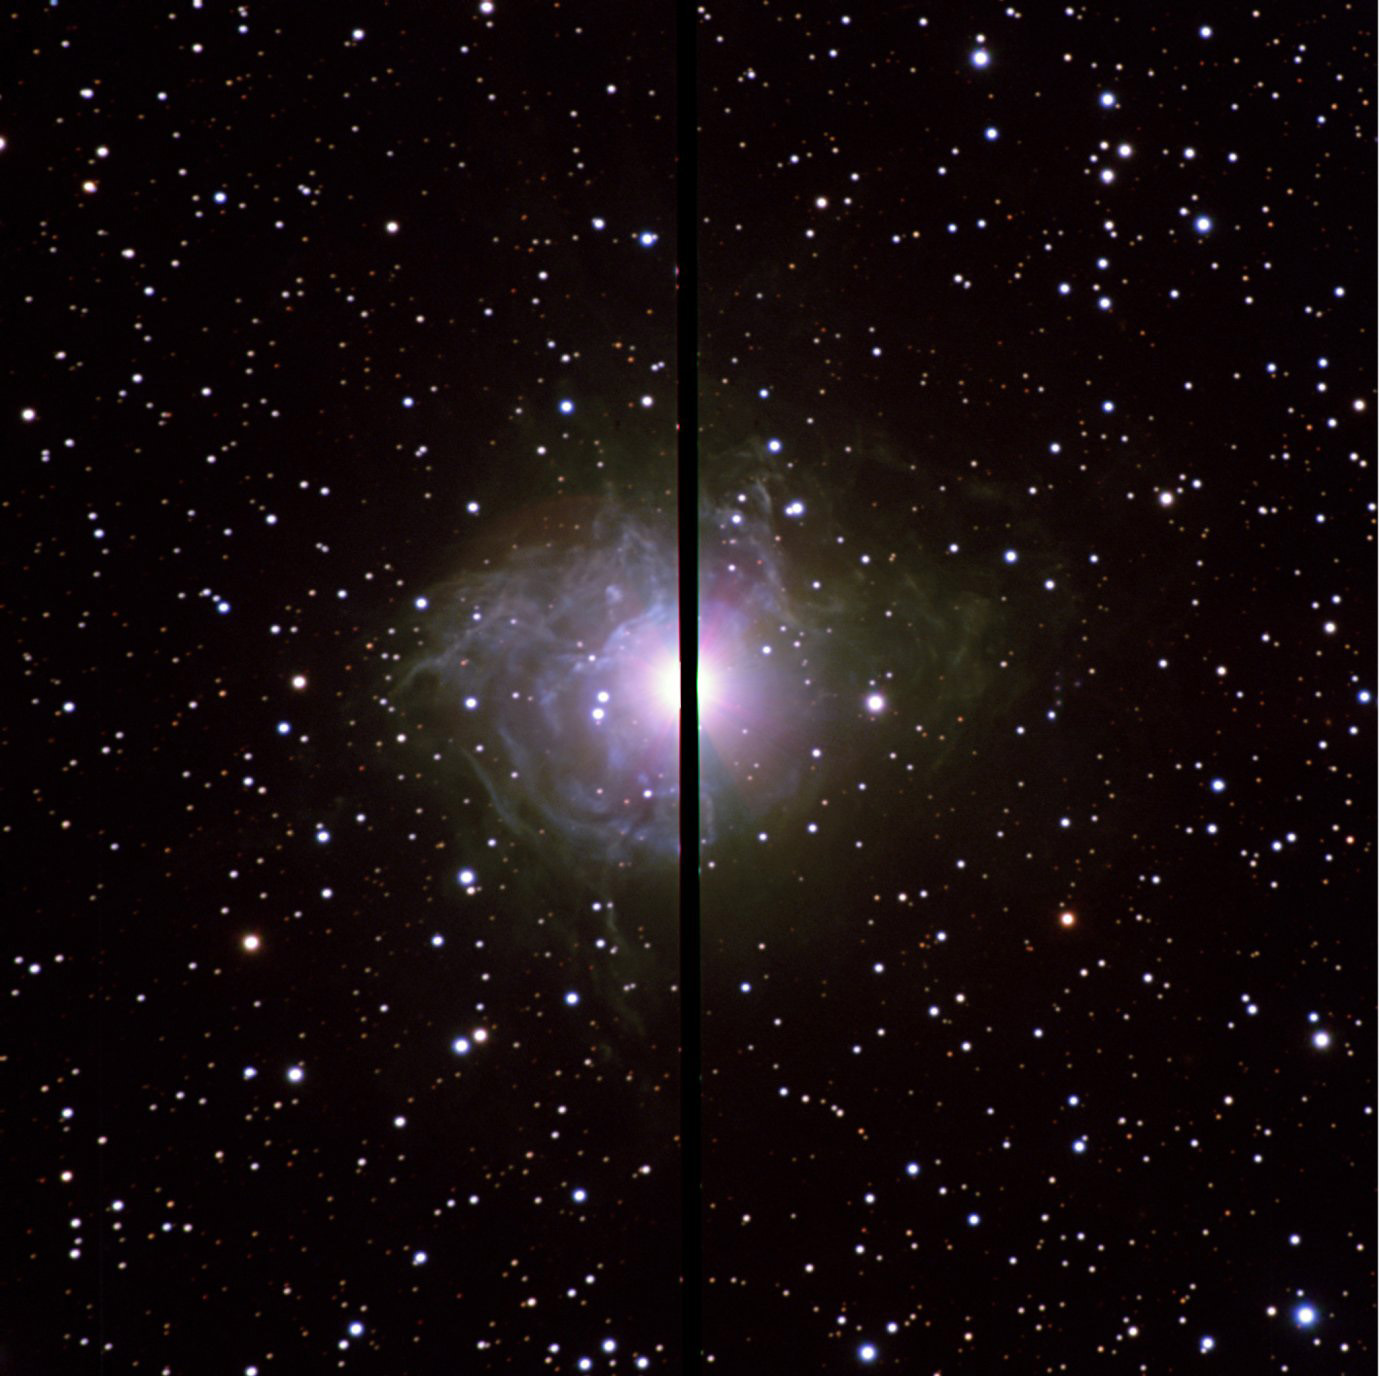

The Cepheid star RS Pup

The nebula around the Cepheid star RS Pup undoubtedly holds a wealth of information about the mass-loss history of this star. It will thus be instrumental to understand the evolution of Cepheids. Less than five years away from the centenary of the discovery of the Period-Luminosity relation by Leavitt & Pickering, RS Pup could well become a ''Rosetta stone'' for this important class of stars. This colour composite image is based on observations made with the 3.6-m ESO New Technology Telescope (NTT) installed at the La Silla Observatory (Chile) and equipped with the ESO Multi-Mode Instrument (EMMI). The image is based on data obtained through B, V, and R-filters. In order to avoid a heavy saturation of the detector, RS Pup was positioned in the gap between the detectors.

Credit: ESO